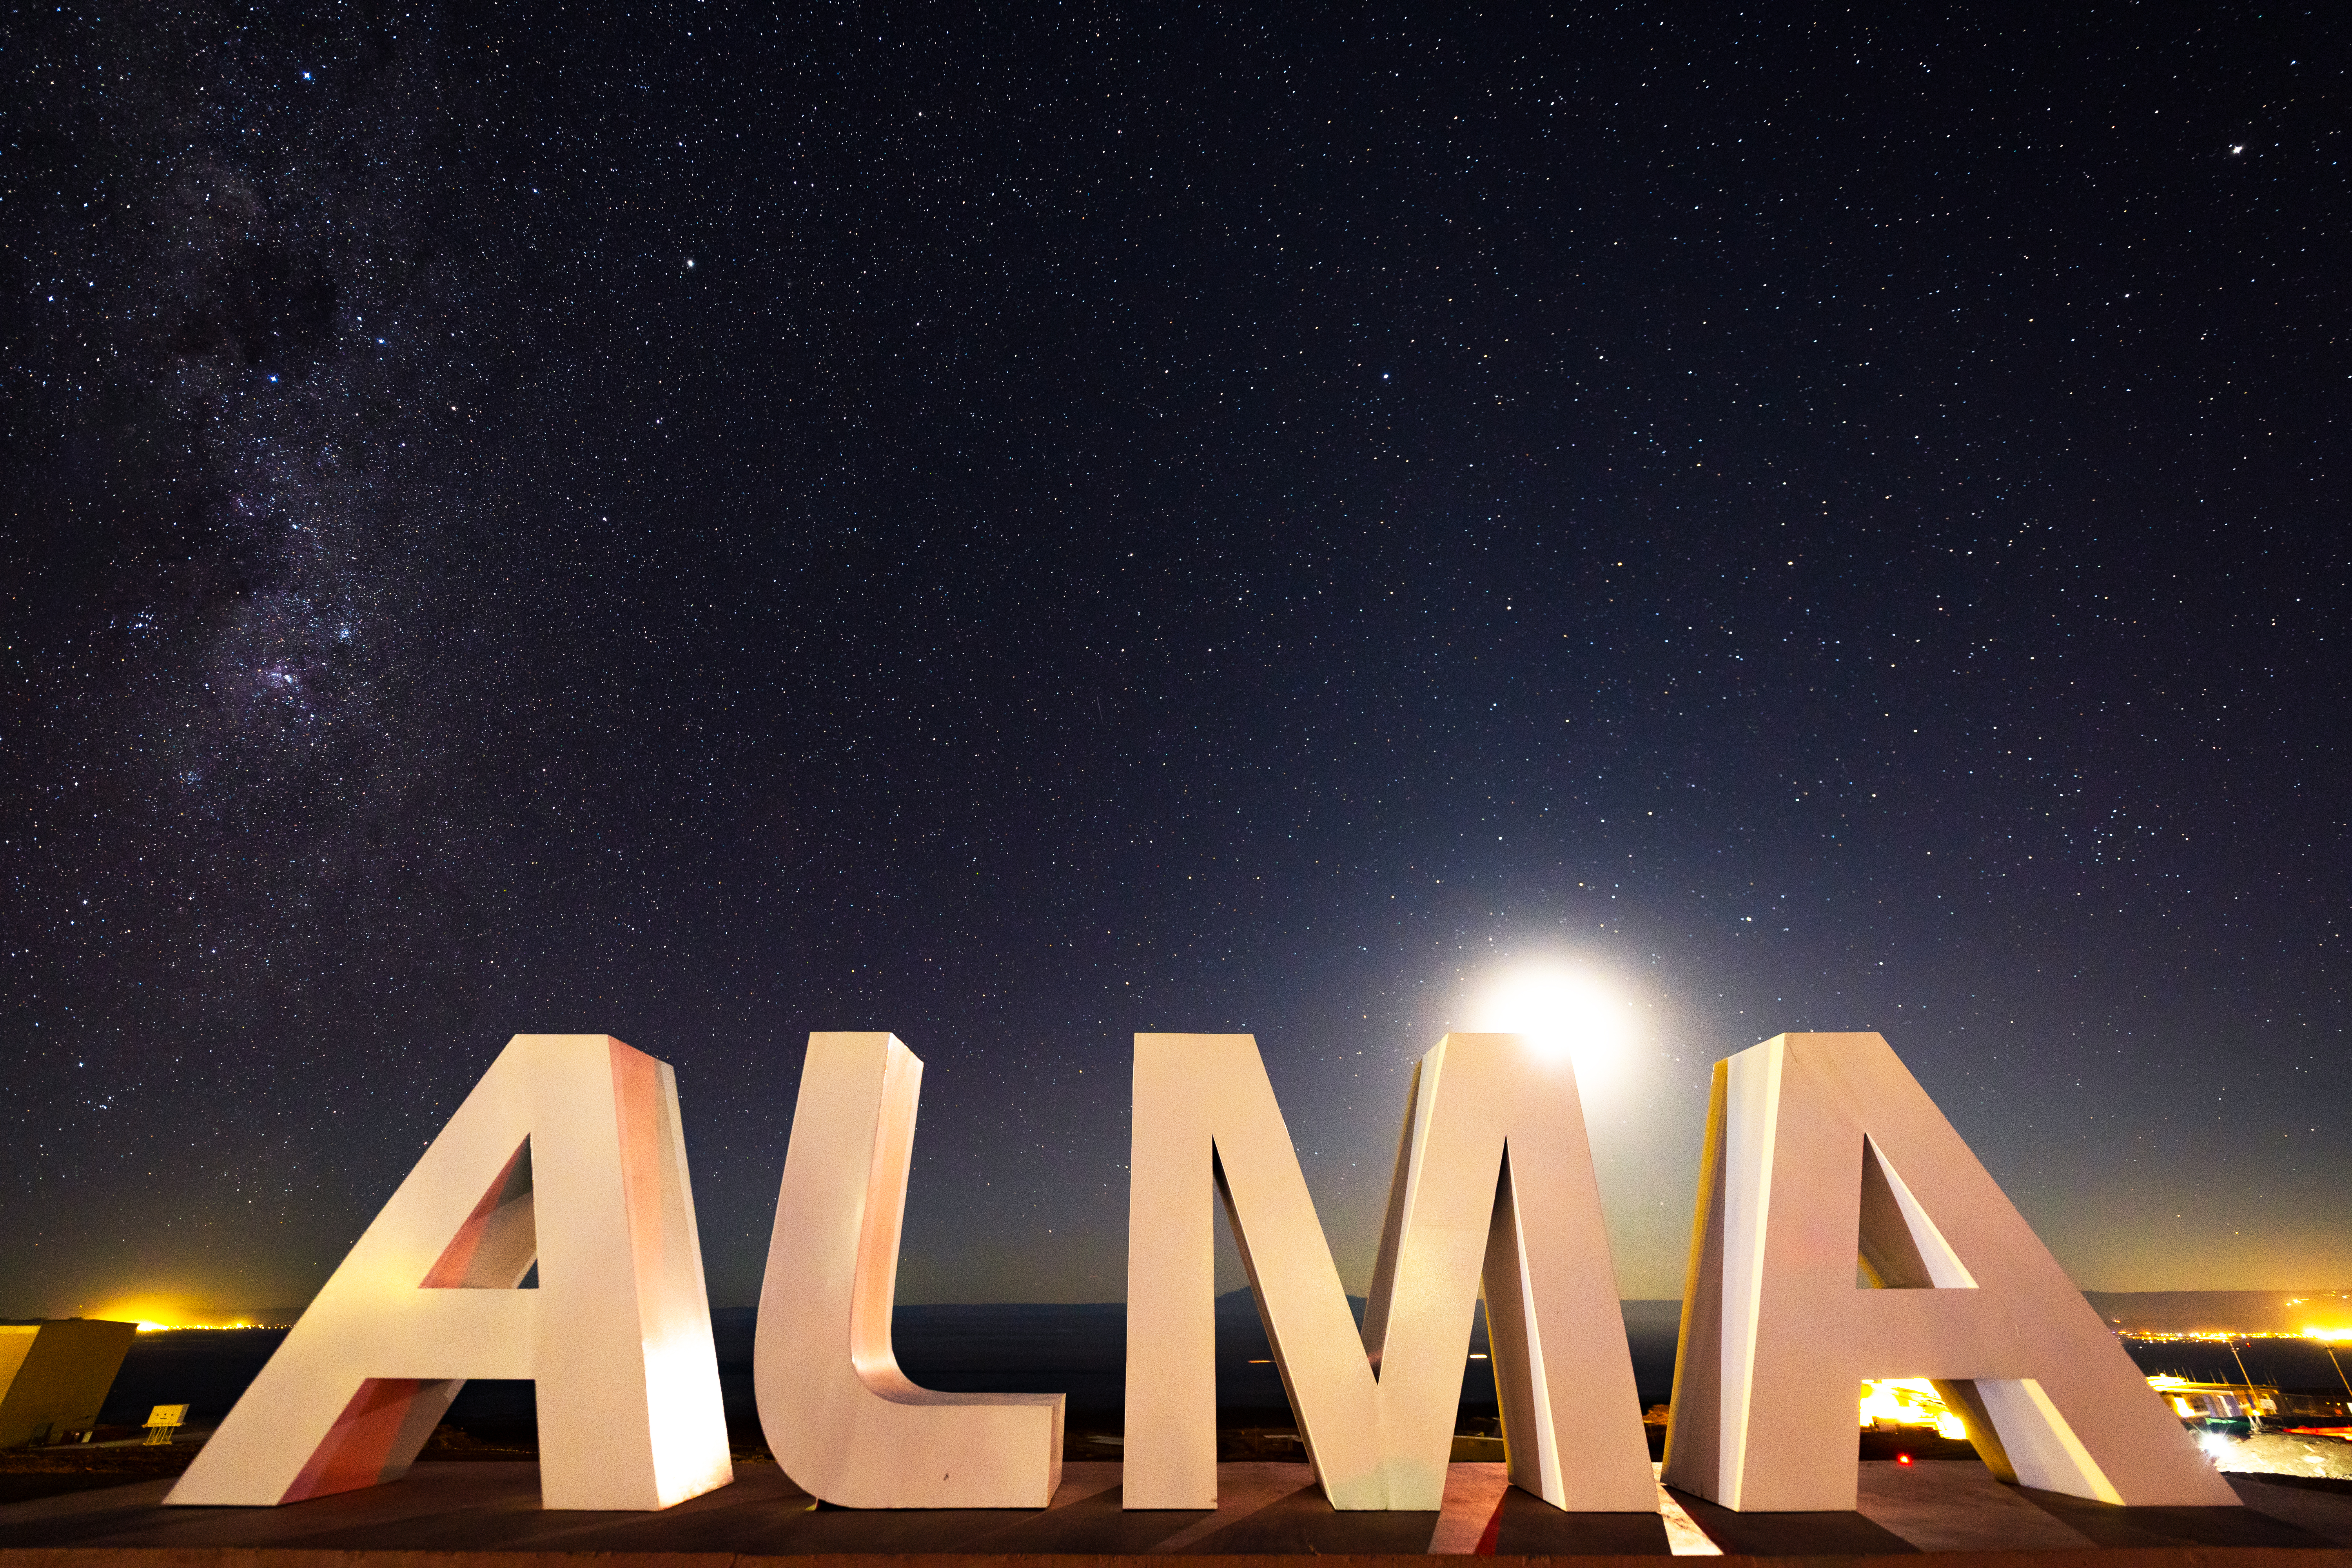

ALMA Sign Up Close

The bright Moon washes out the fainter stars as it rests behind the ALMA sign at the Operations Support Facility (OSF).

Credit: NSF/ AUI/ NSF NRAO/ B.Foott